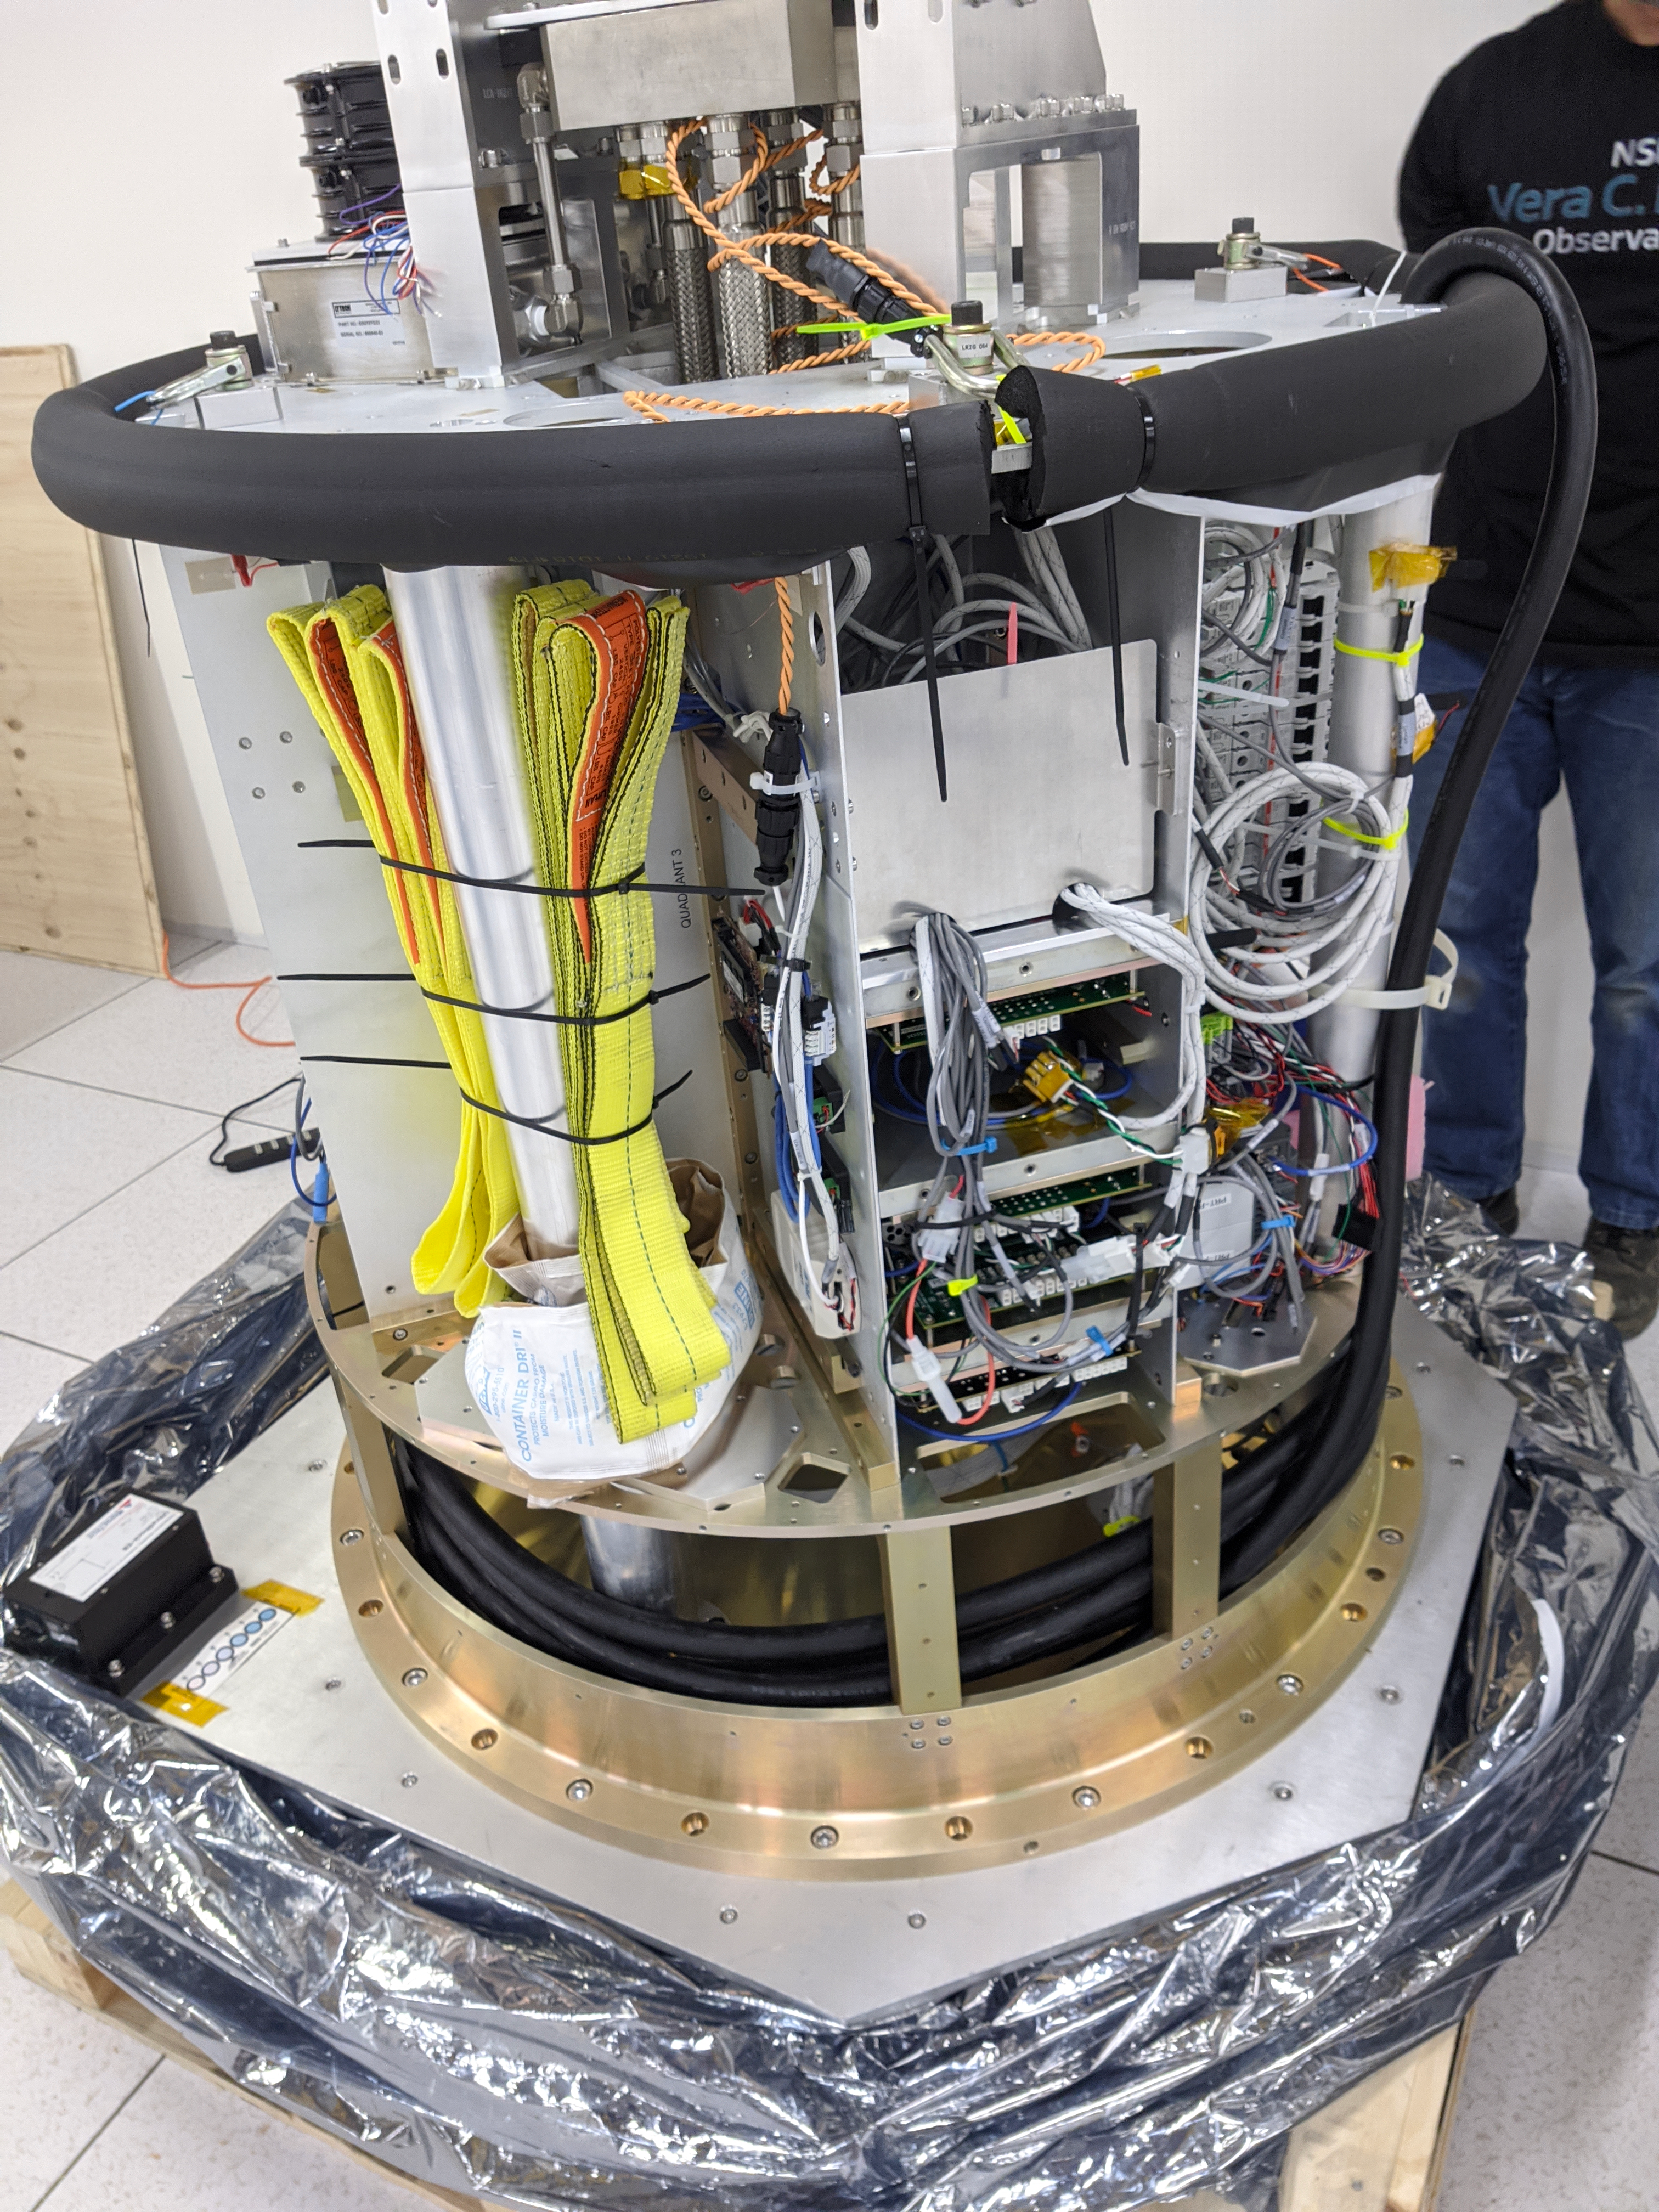

ComCam Arrives in La Serena

The Rubin Observatory Commissioning Camera, which left Tucson on March 16th, has safely arrived in La Serena, Chile. It was unpacked in the La Serena Data Center, and inspections showed that the physical components are in good shape. Next, ComCam will be set up in a safe configuration and the team will determine which testing activities can be done in the Data Center computer room while the summit is closed. The ComCam integration structure is still en route to Chile by ship, and is scheduled to arrive in late April.

Credit: Rubin Observatory/NSF/AURA